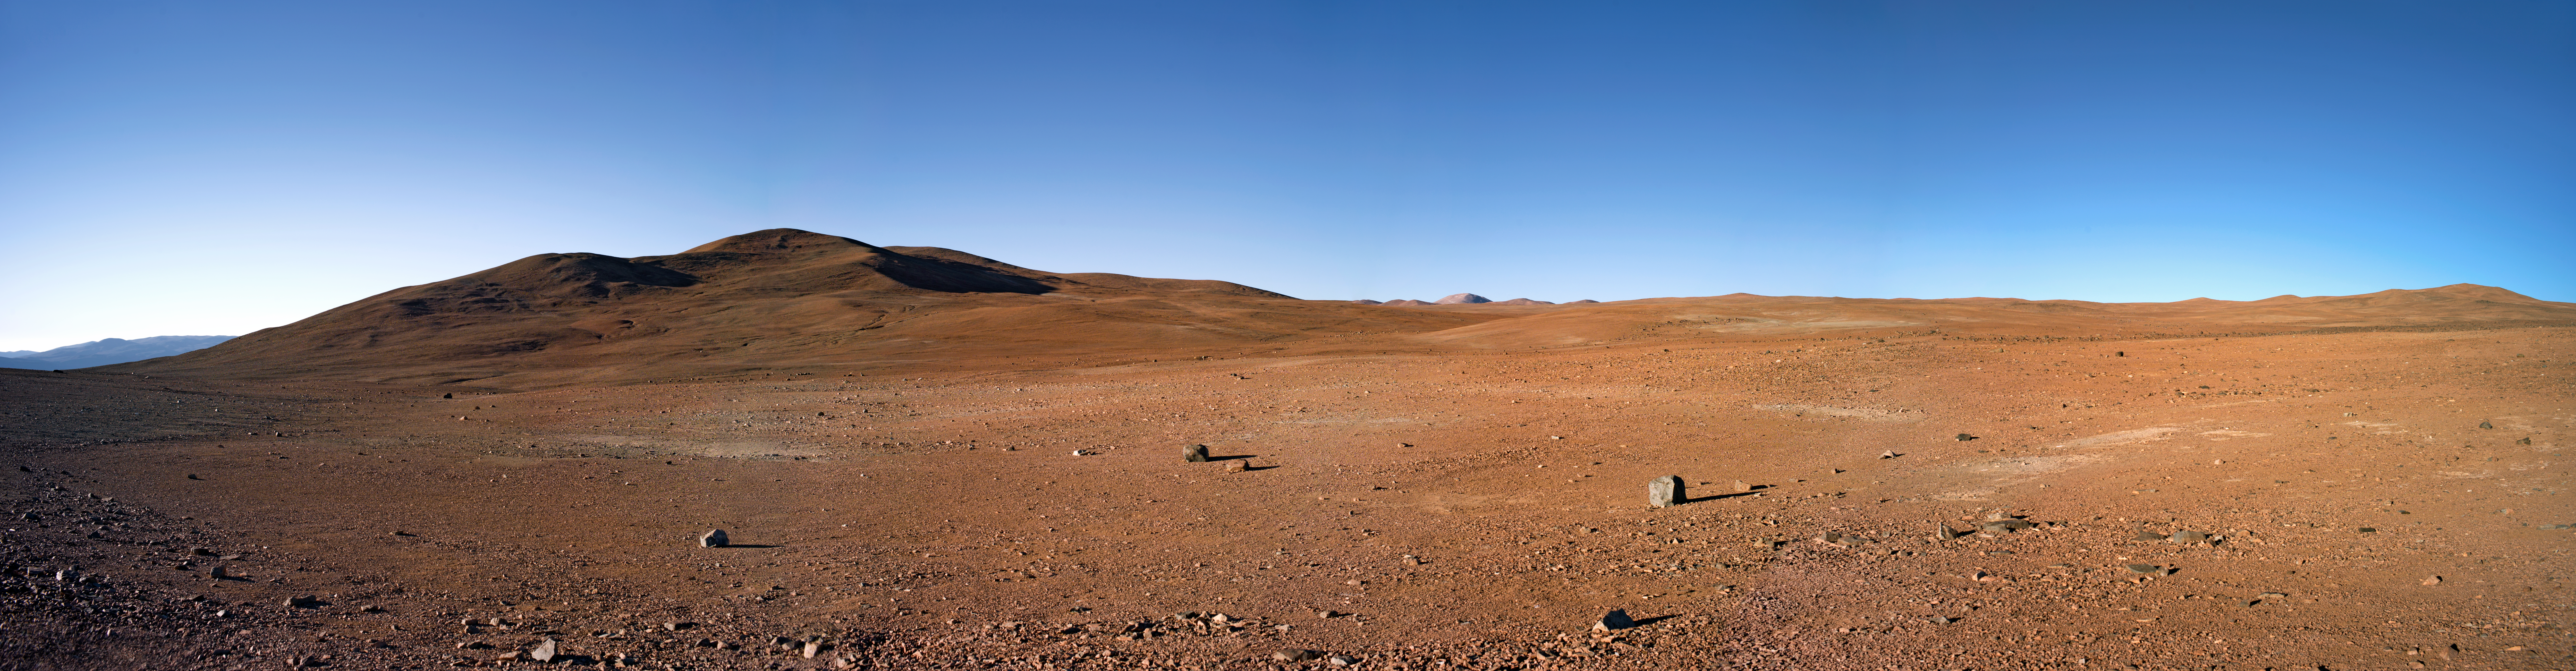

Panorama of the road to Armazones

Panorama of the road to Armazones.

Credit: ESO